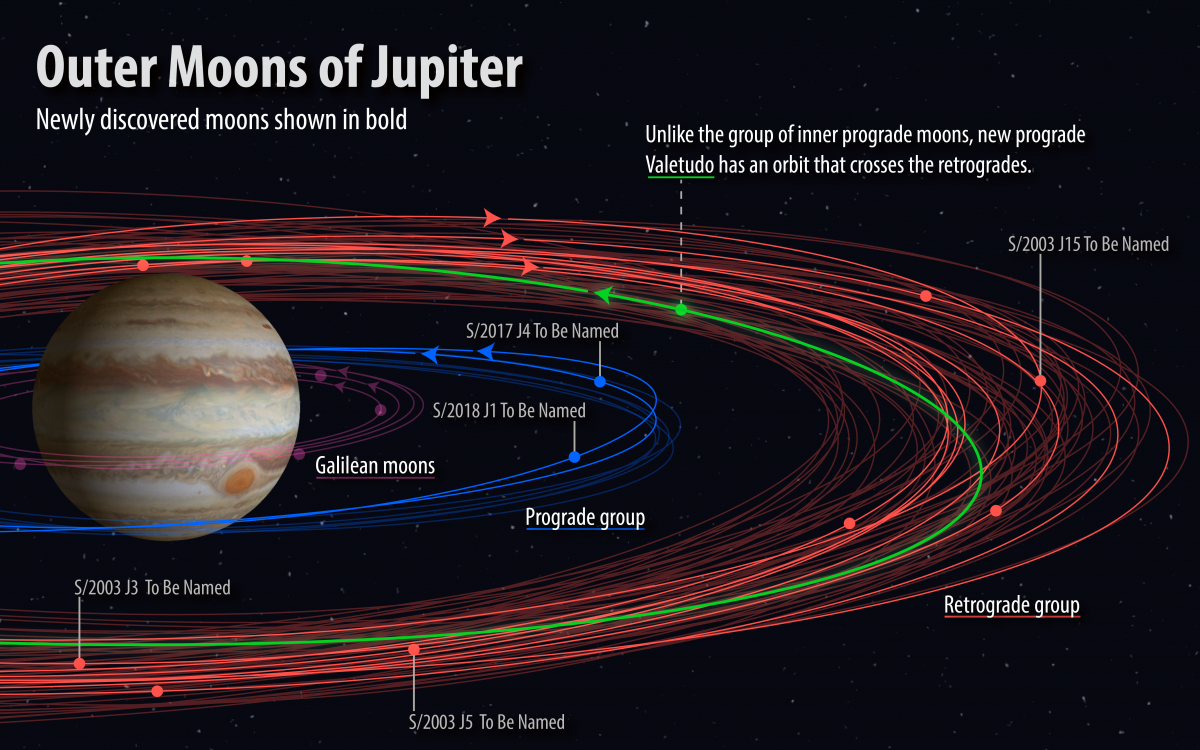

Naming Contest for Newly-discovered Moons of Jupiter

In spring 2017, a team of astronomers saw the first signs of another twelve yet unknown moons orbiting Jupiter. After confirming these sightings with further observations, the discovery was announced in July 2018, bringing the total number of Jupiter’s known moons to 79, more than any other planet in our Solar System. The names of five of these new moons are open to suggestions from the public in a naming contest held by the Carnegie Institute. More information and deadlines on: https://www.iau.org/news/announcements/detail/ann19010/

Credit: Carnegie Institution for Science / Roberto Molar Candanosa